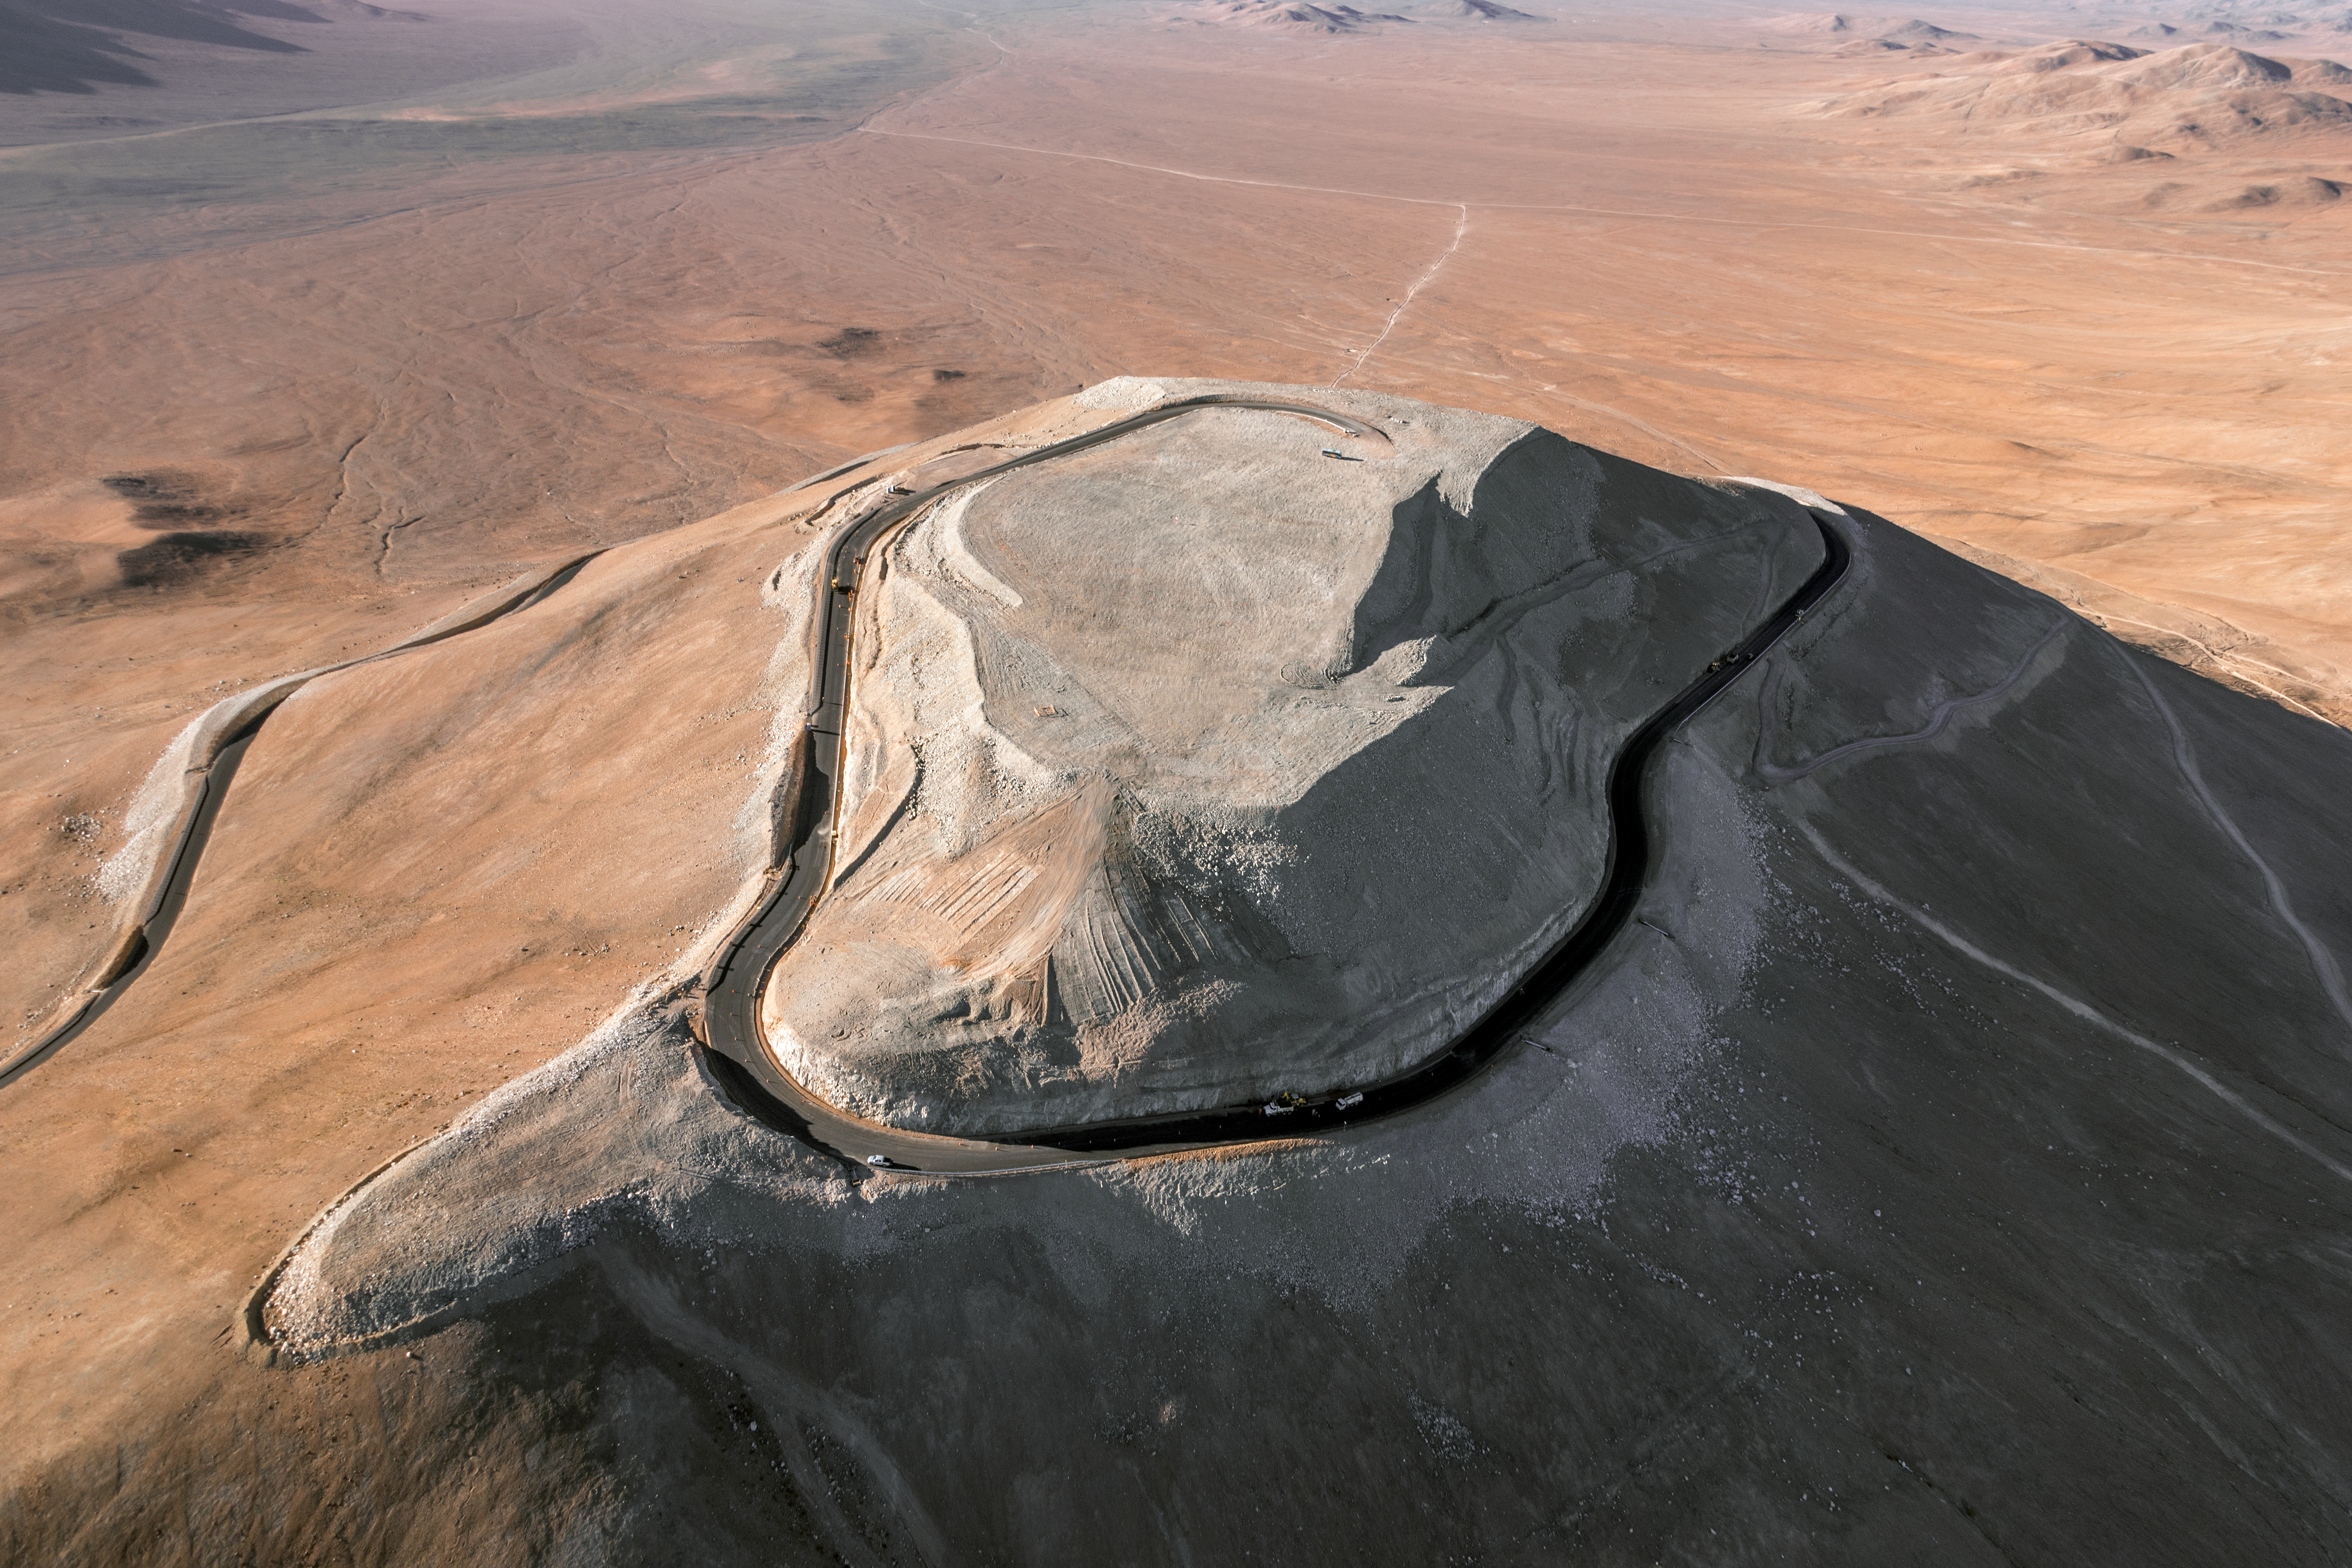

Cerro Armazones

The flattened mountaintop of Cerro Armazones is seen from the air. The peak will host ESO's 39-metre Extremely Large Telescope (ELT), the world's biggest eye on the sky.

Credit: ESO/G. Hüdepohl (atacamaphoto.com)